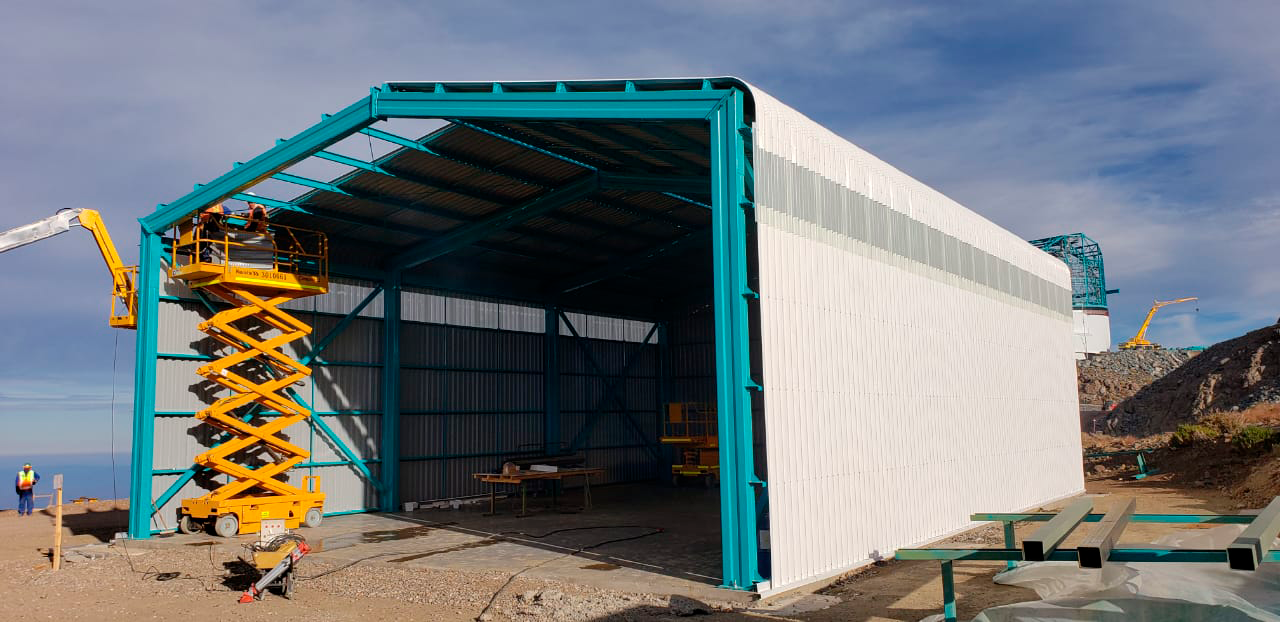

M1M3 Storage Unit

The LSST Primary/Tertiary Mirror (M1M3) will arrive on Cerro Pachón in May, but will go into storage until it's time to integrate the mirror with the other telescope components. This storage unit was built specifically for the M1M3.

Credit: Rubin Observatory/NSF/AURA